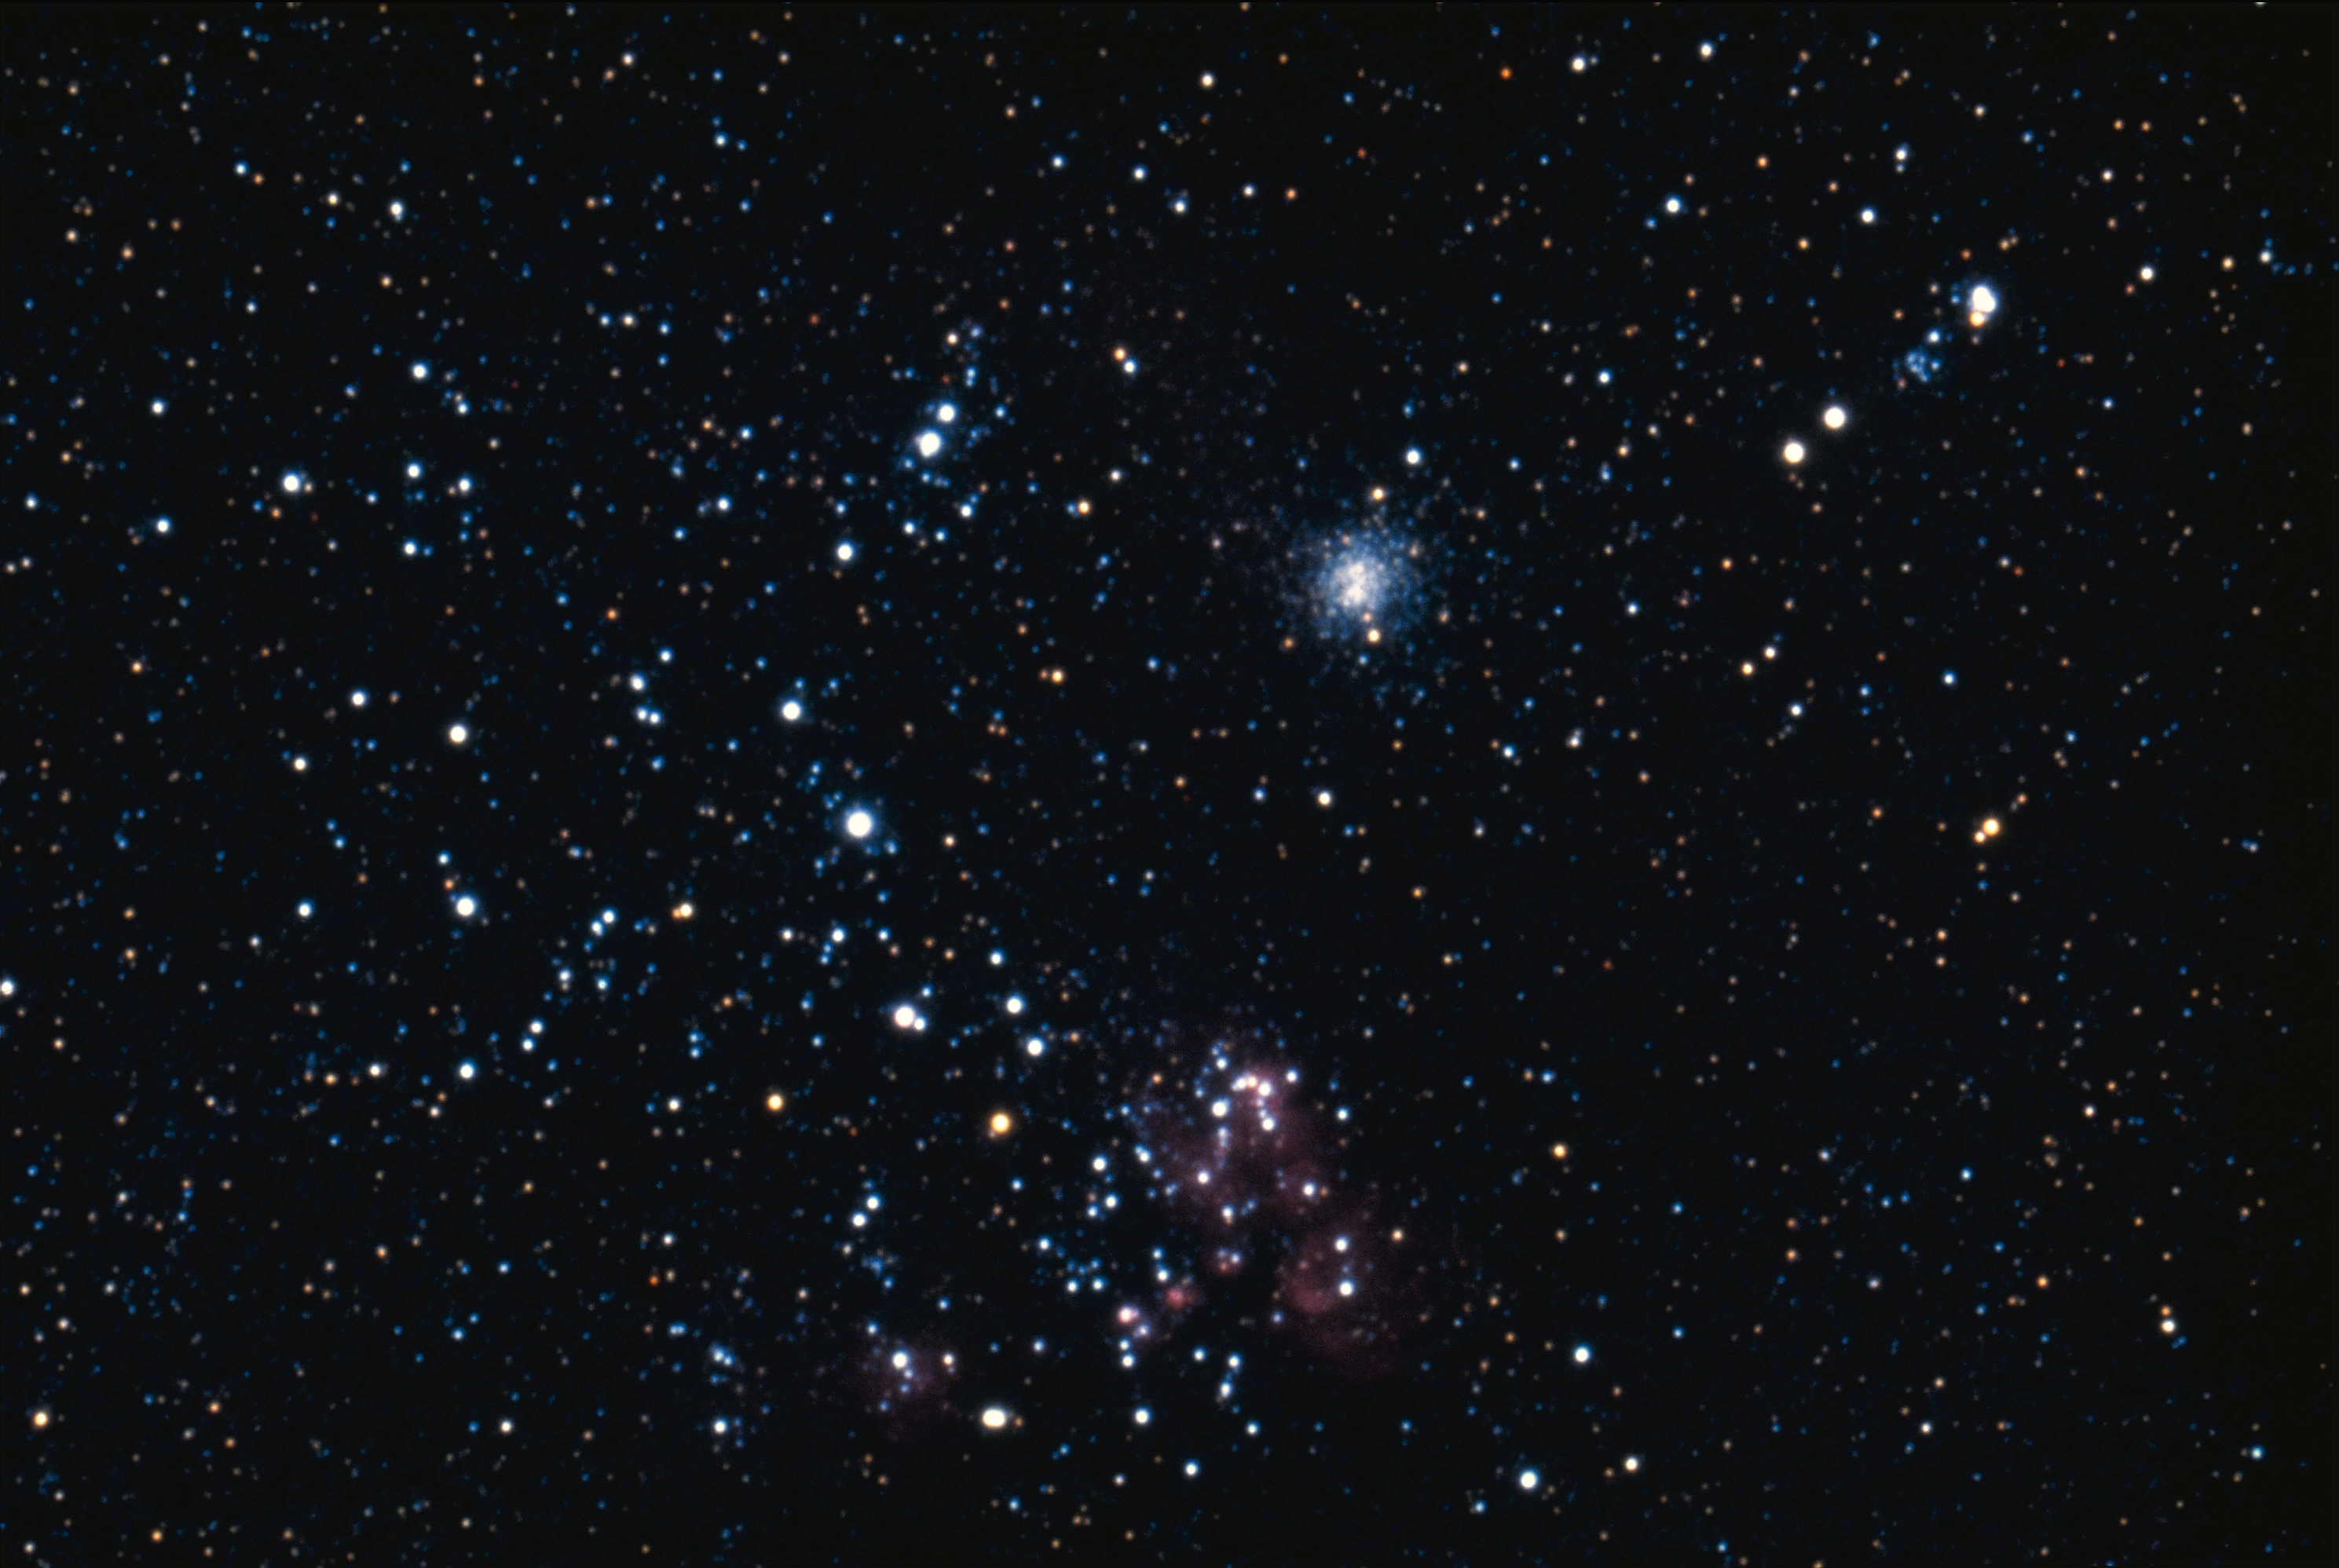

NGC 1872

NGC1872, a star cluster associated with a nebula in the Large Magellanic Cloud, in the constellation Dorado.

Credit: NOIRLab/NSF/AURA